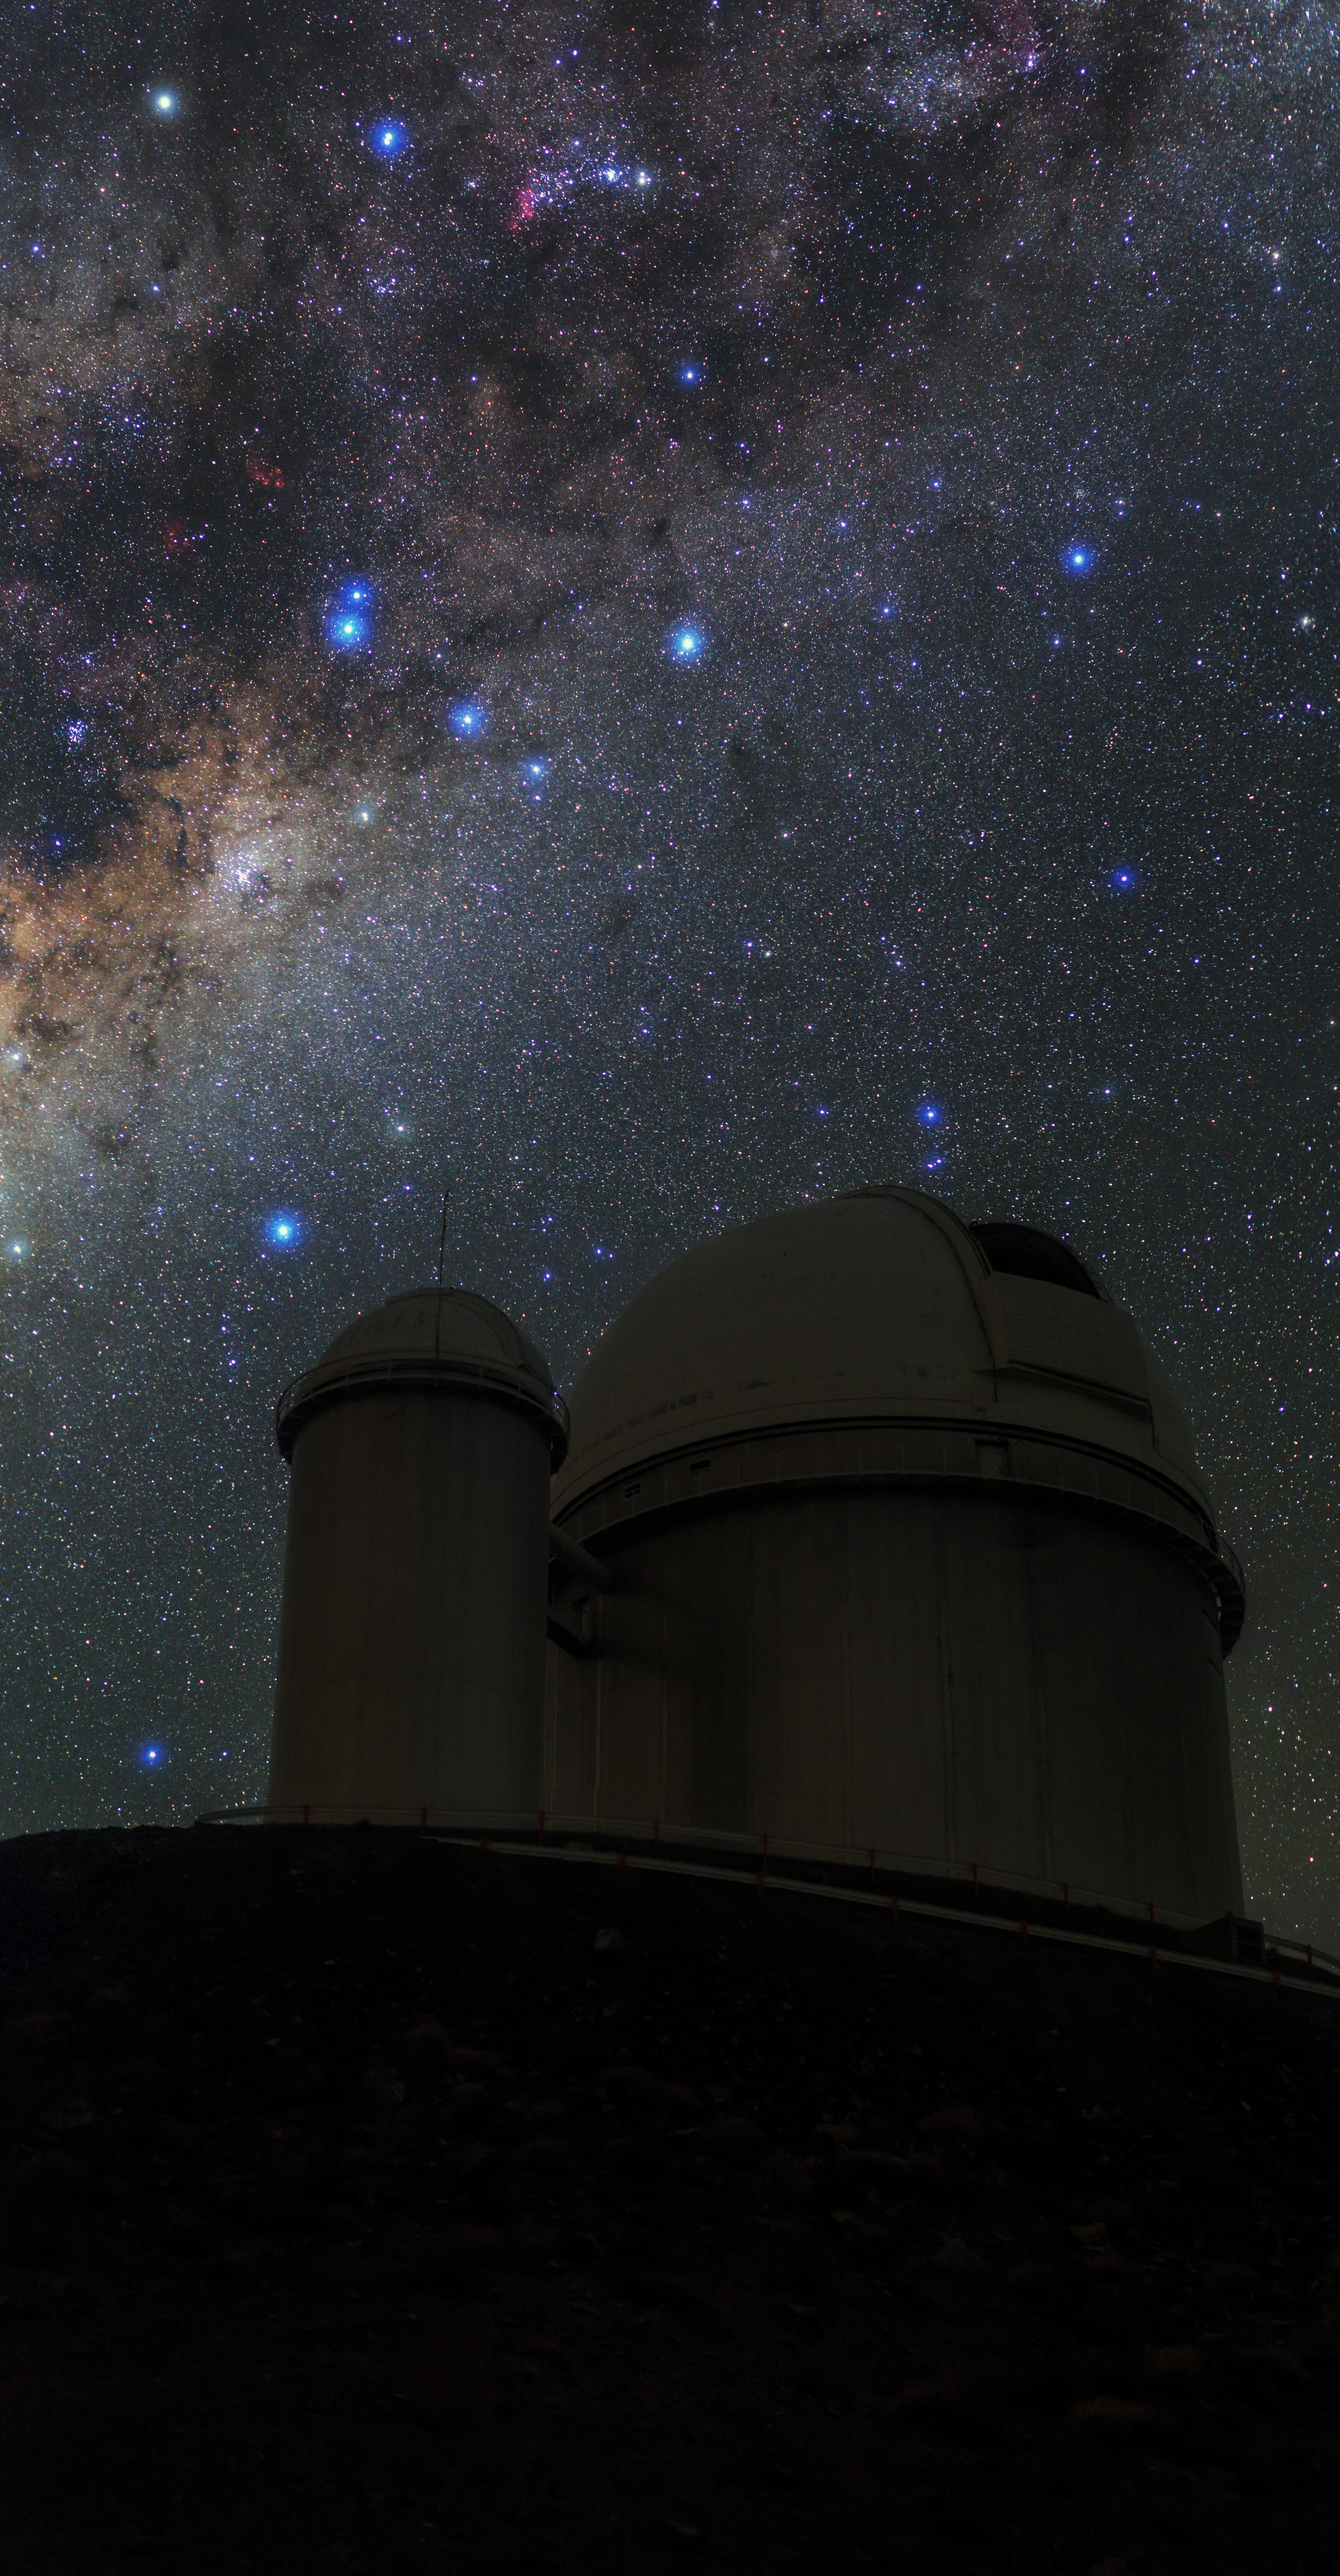

Milky Way stretches over ESO 3.6-metre telescope

Our magnificent Milky Way galaxy is radiant over La Silla Observatory. The ESO 3.6-metre telescope is shown to the right in shadow, now home to the world's foremost extrasolar planet hunter: High Accuracy Radial velocity Planet Searcher (HARPS), a spectrograph with unrivalled precision.

Credit: ESO/B. Tafreshi (twanight.org)